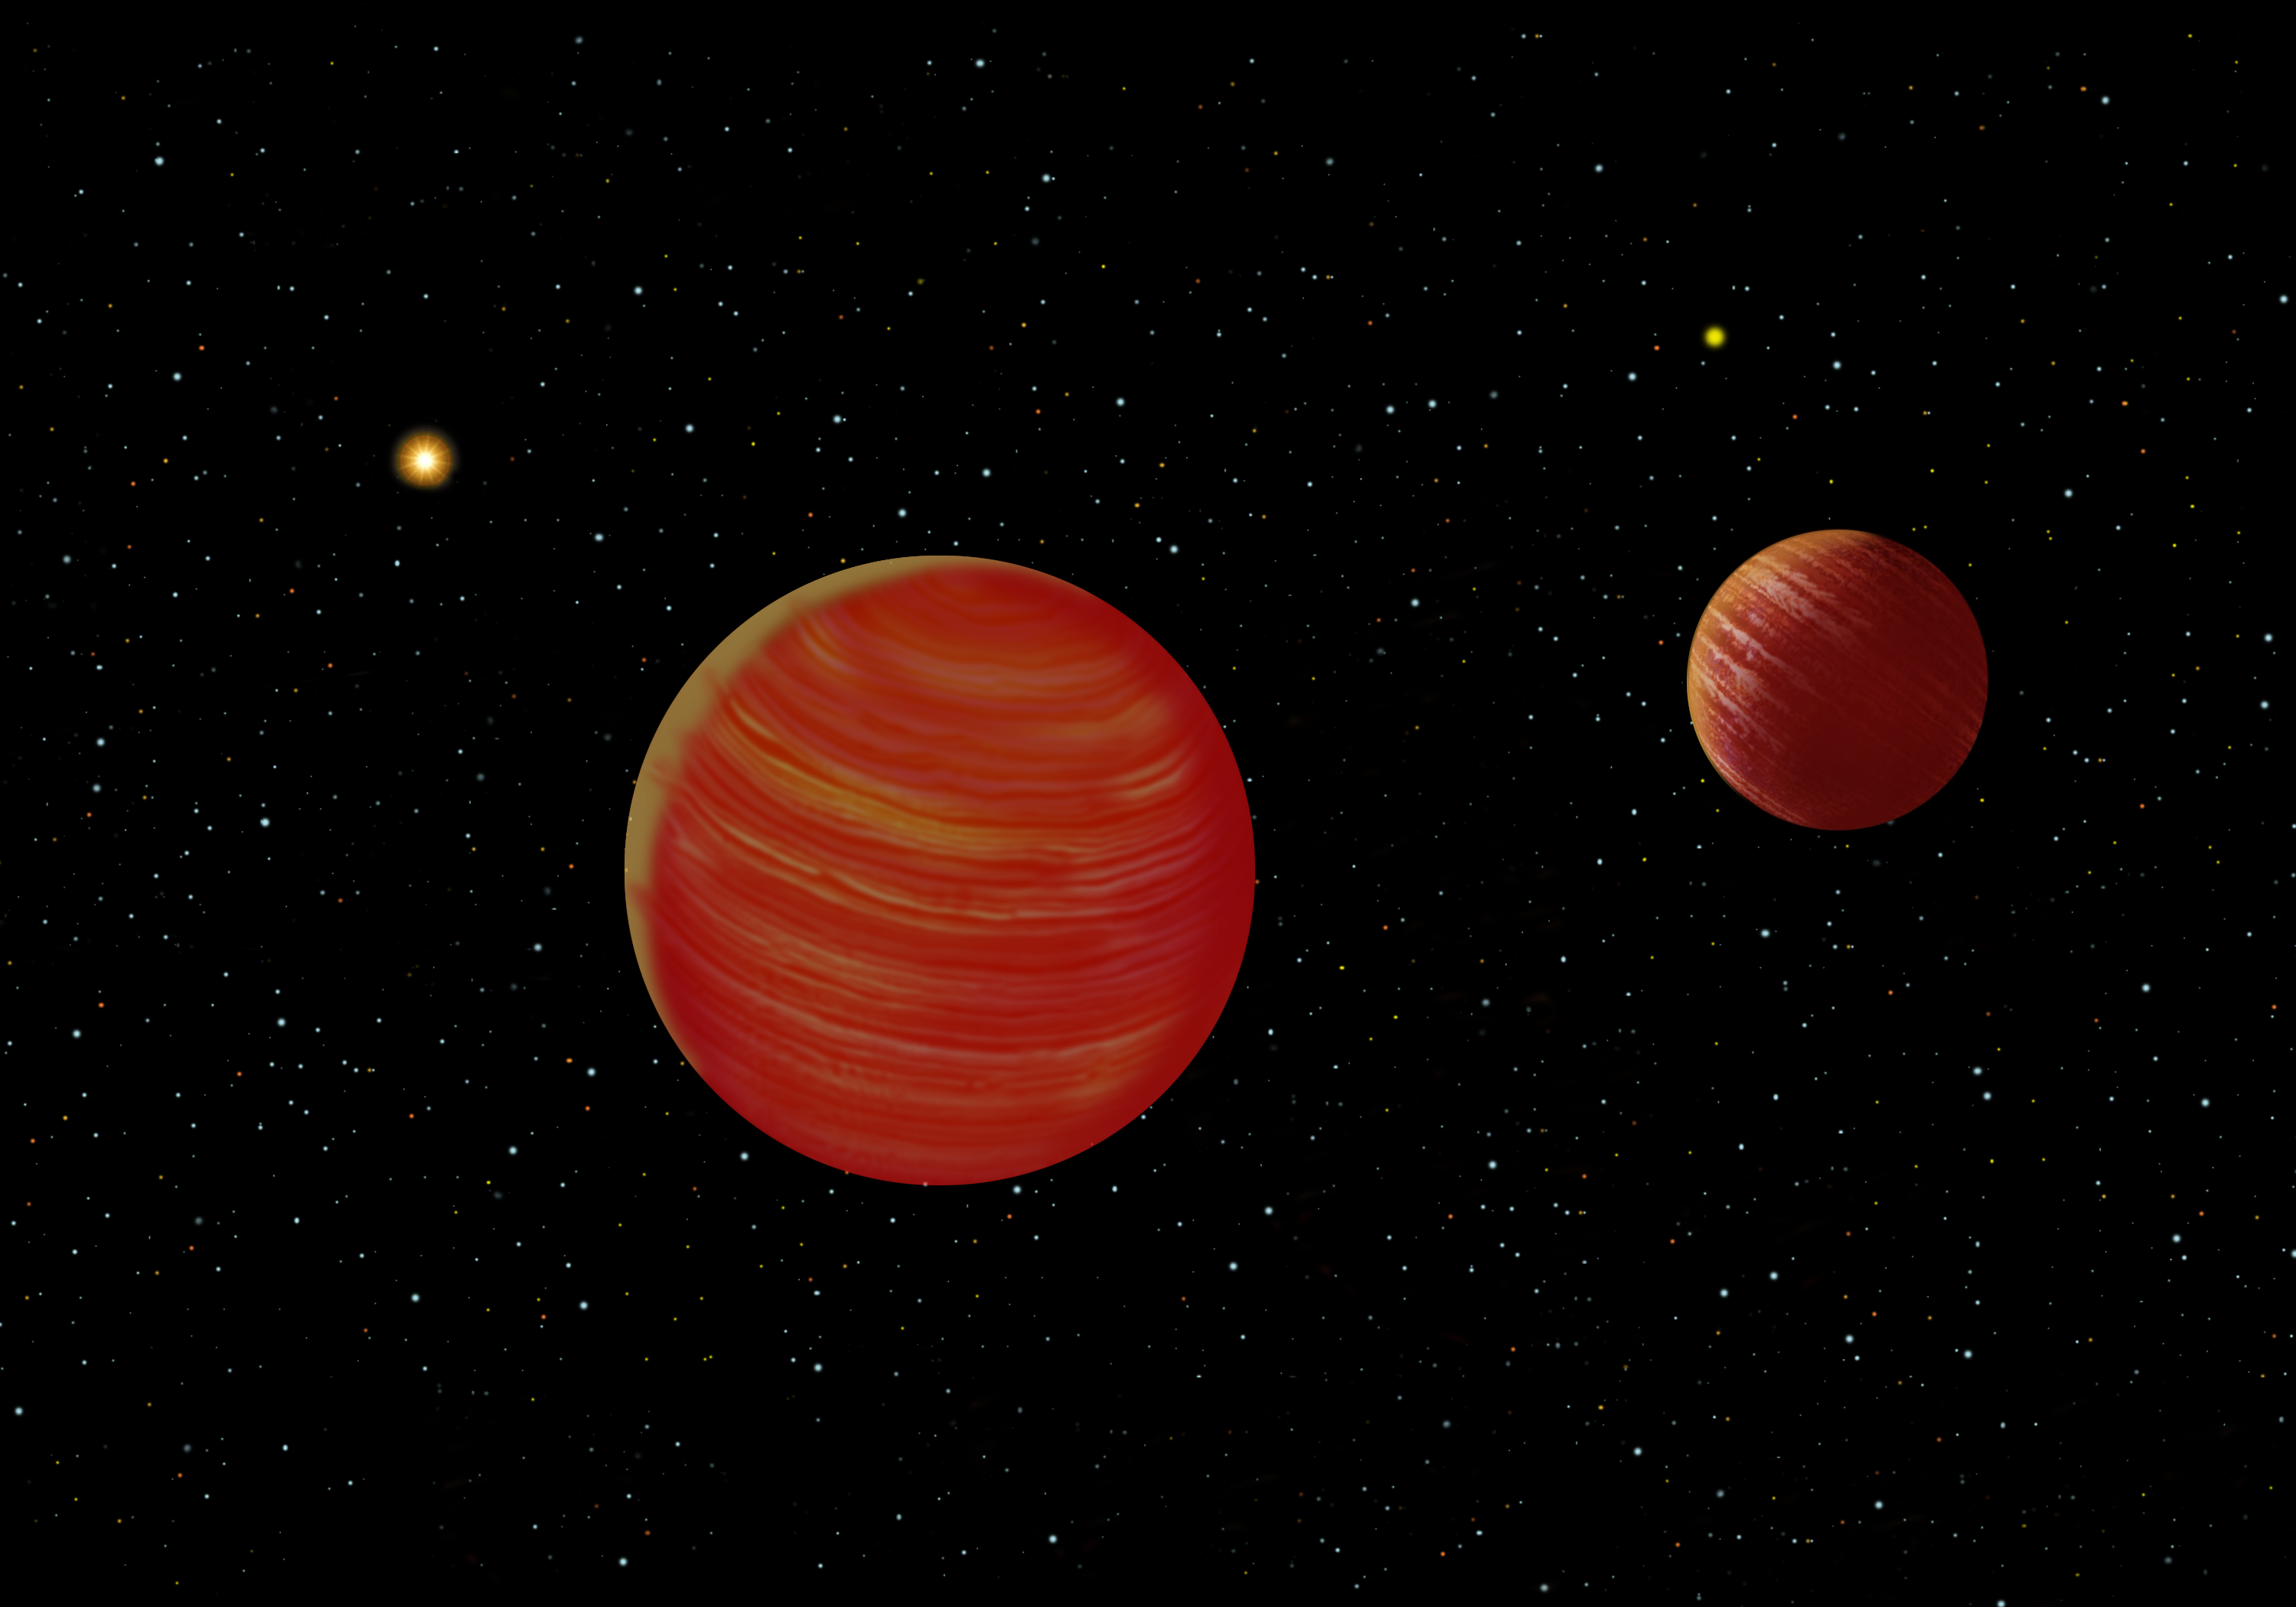

Artist's conception of the Epsilon Indi system

An artist's conception of the Epsilon Indi system showing Epsilon Indi and the brown-dwarf binary companions. Due to the perspective of the brown dwarf companions, the relative sizes are not represented in this illustration. Artwork by Jon Lomberg.

Credit: International Gemini Observatory/NOIRLab/NSF/AURA/Lomberg J.